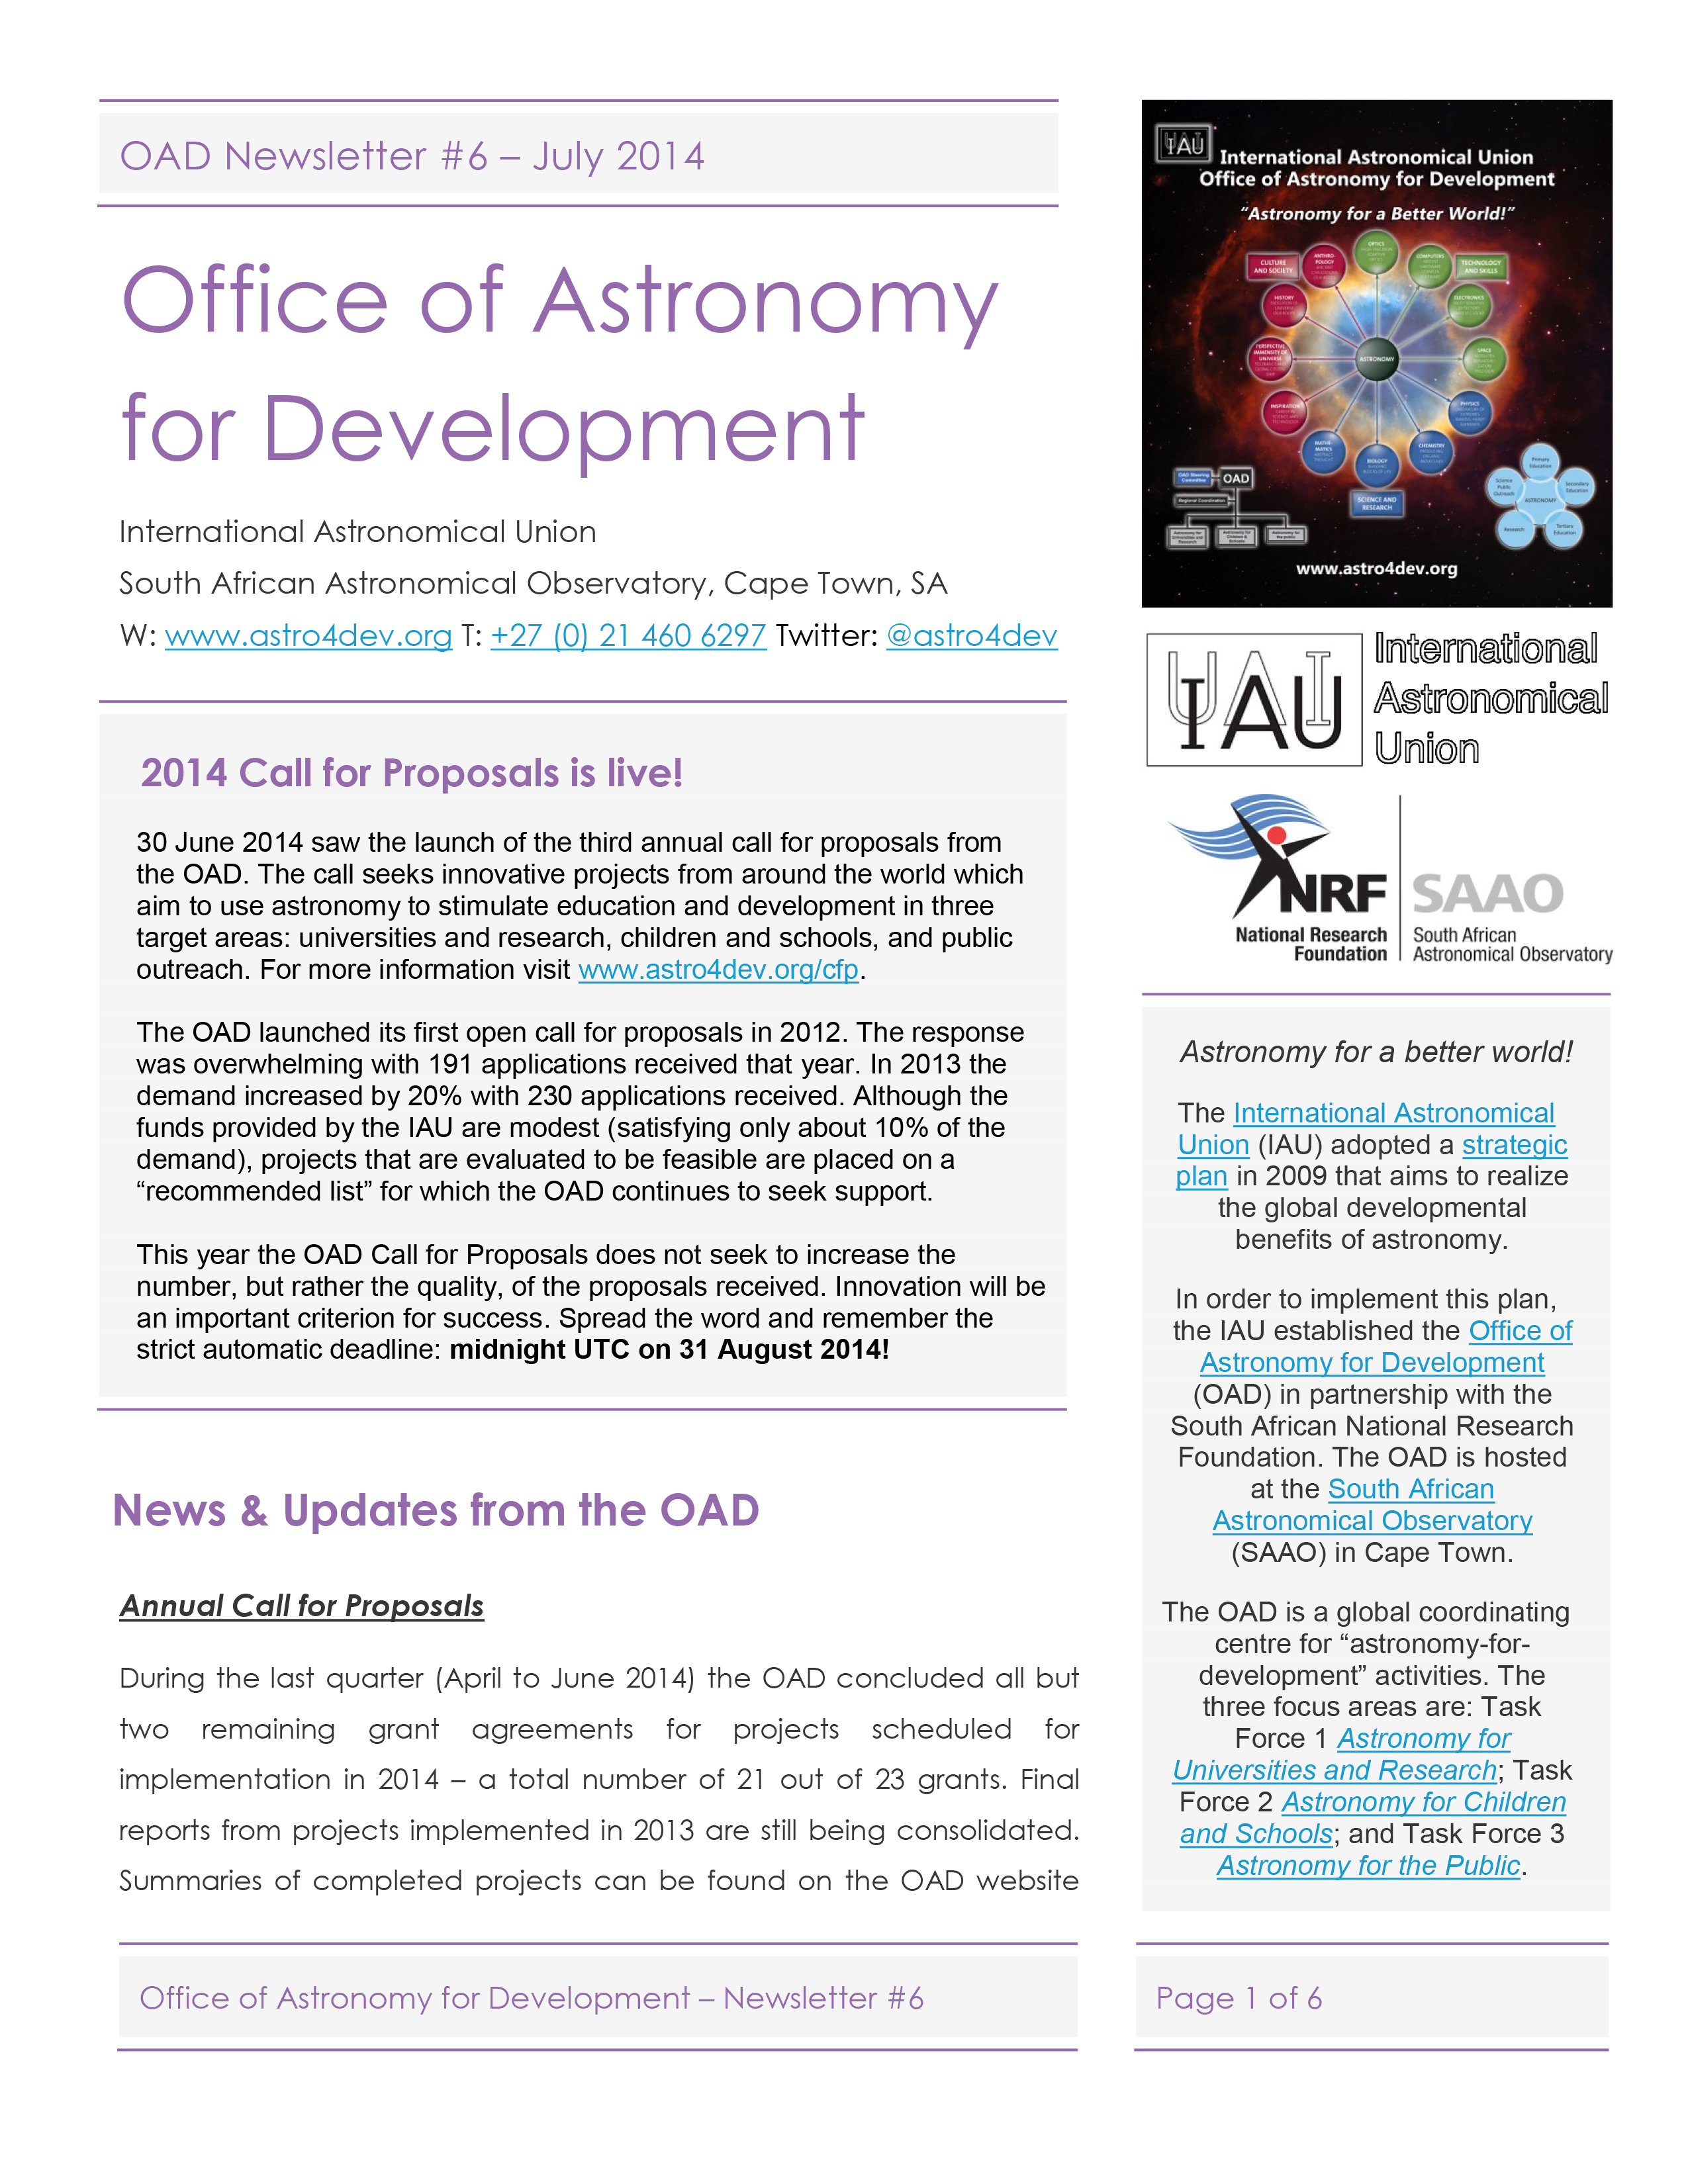

The IAU OAD Newsletter #6 — July 2014

The first page of the IAU OAD Newsletter #6 — July 2014.

Credit: IAU OAD